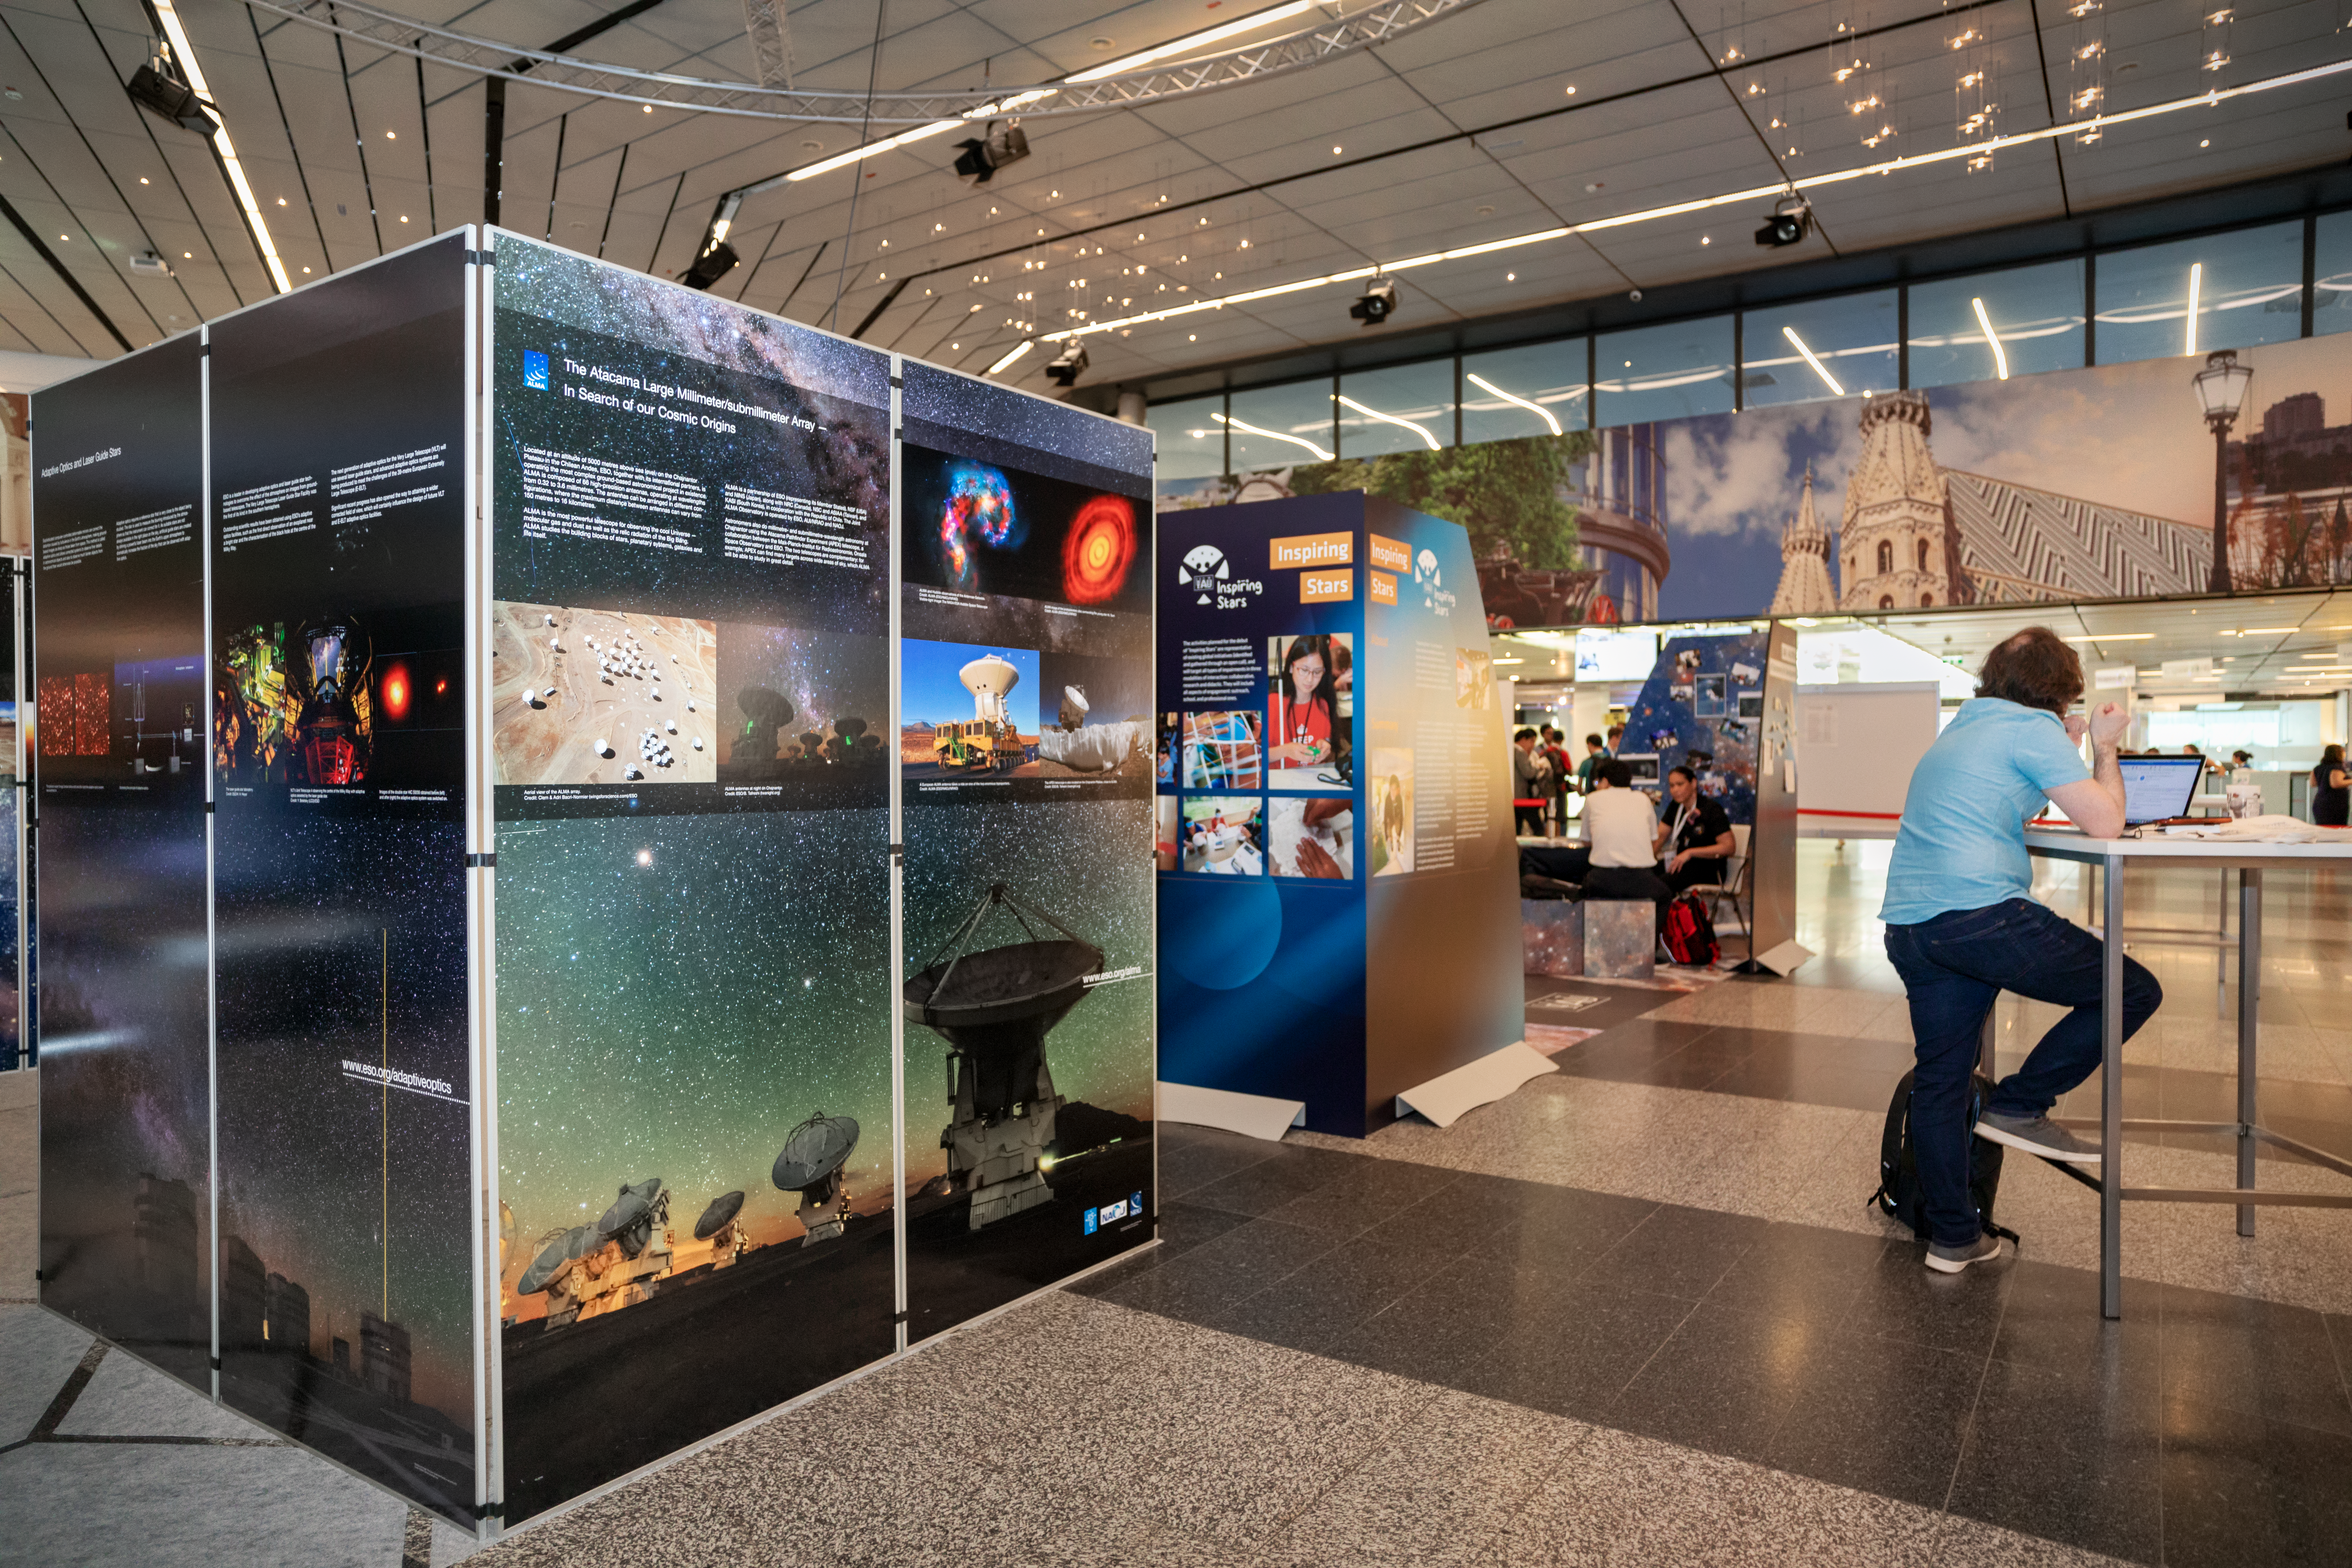

Exhibition area at the IAU GA 2018

Exhibition area at the IAU GA 2018 in Vienna, Austria.

Credit: IAU